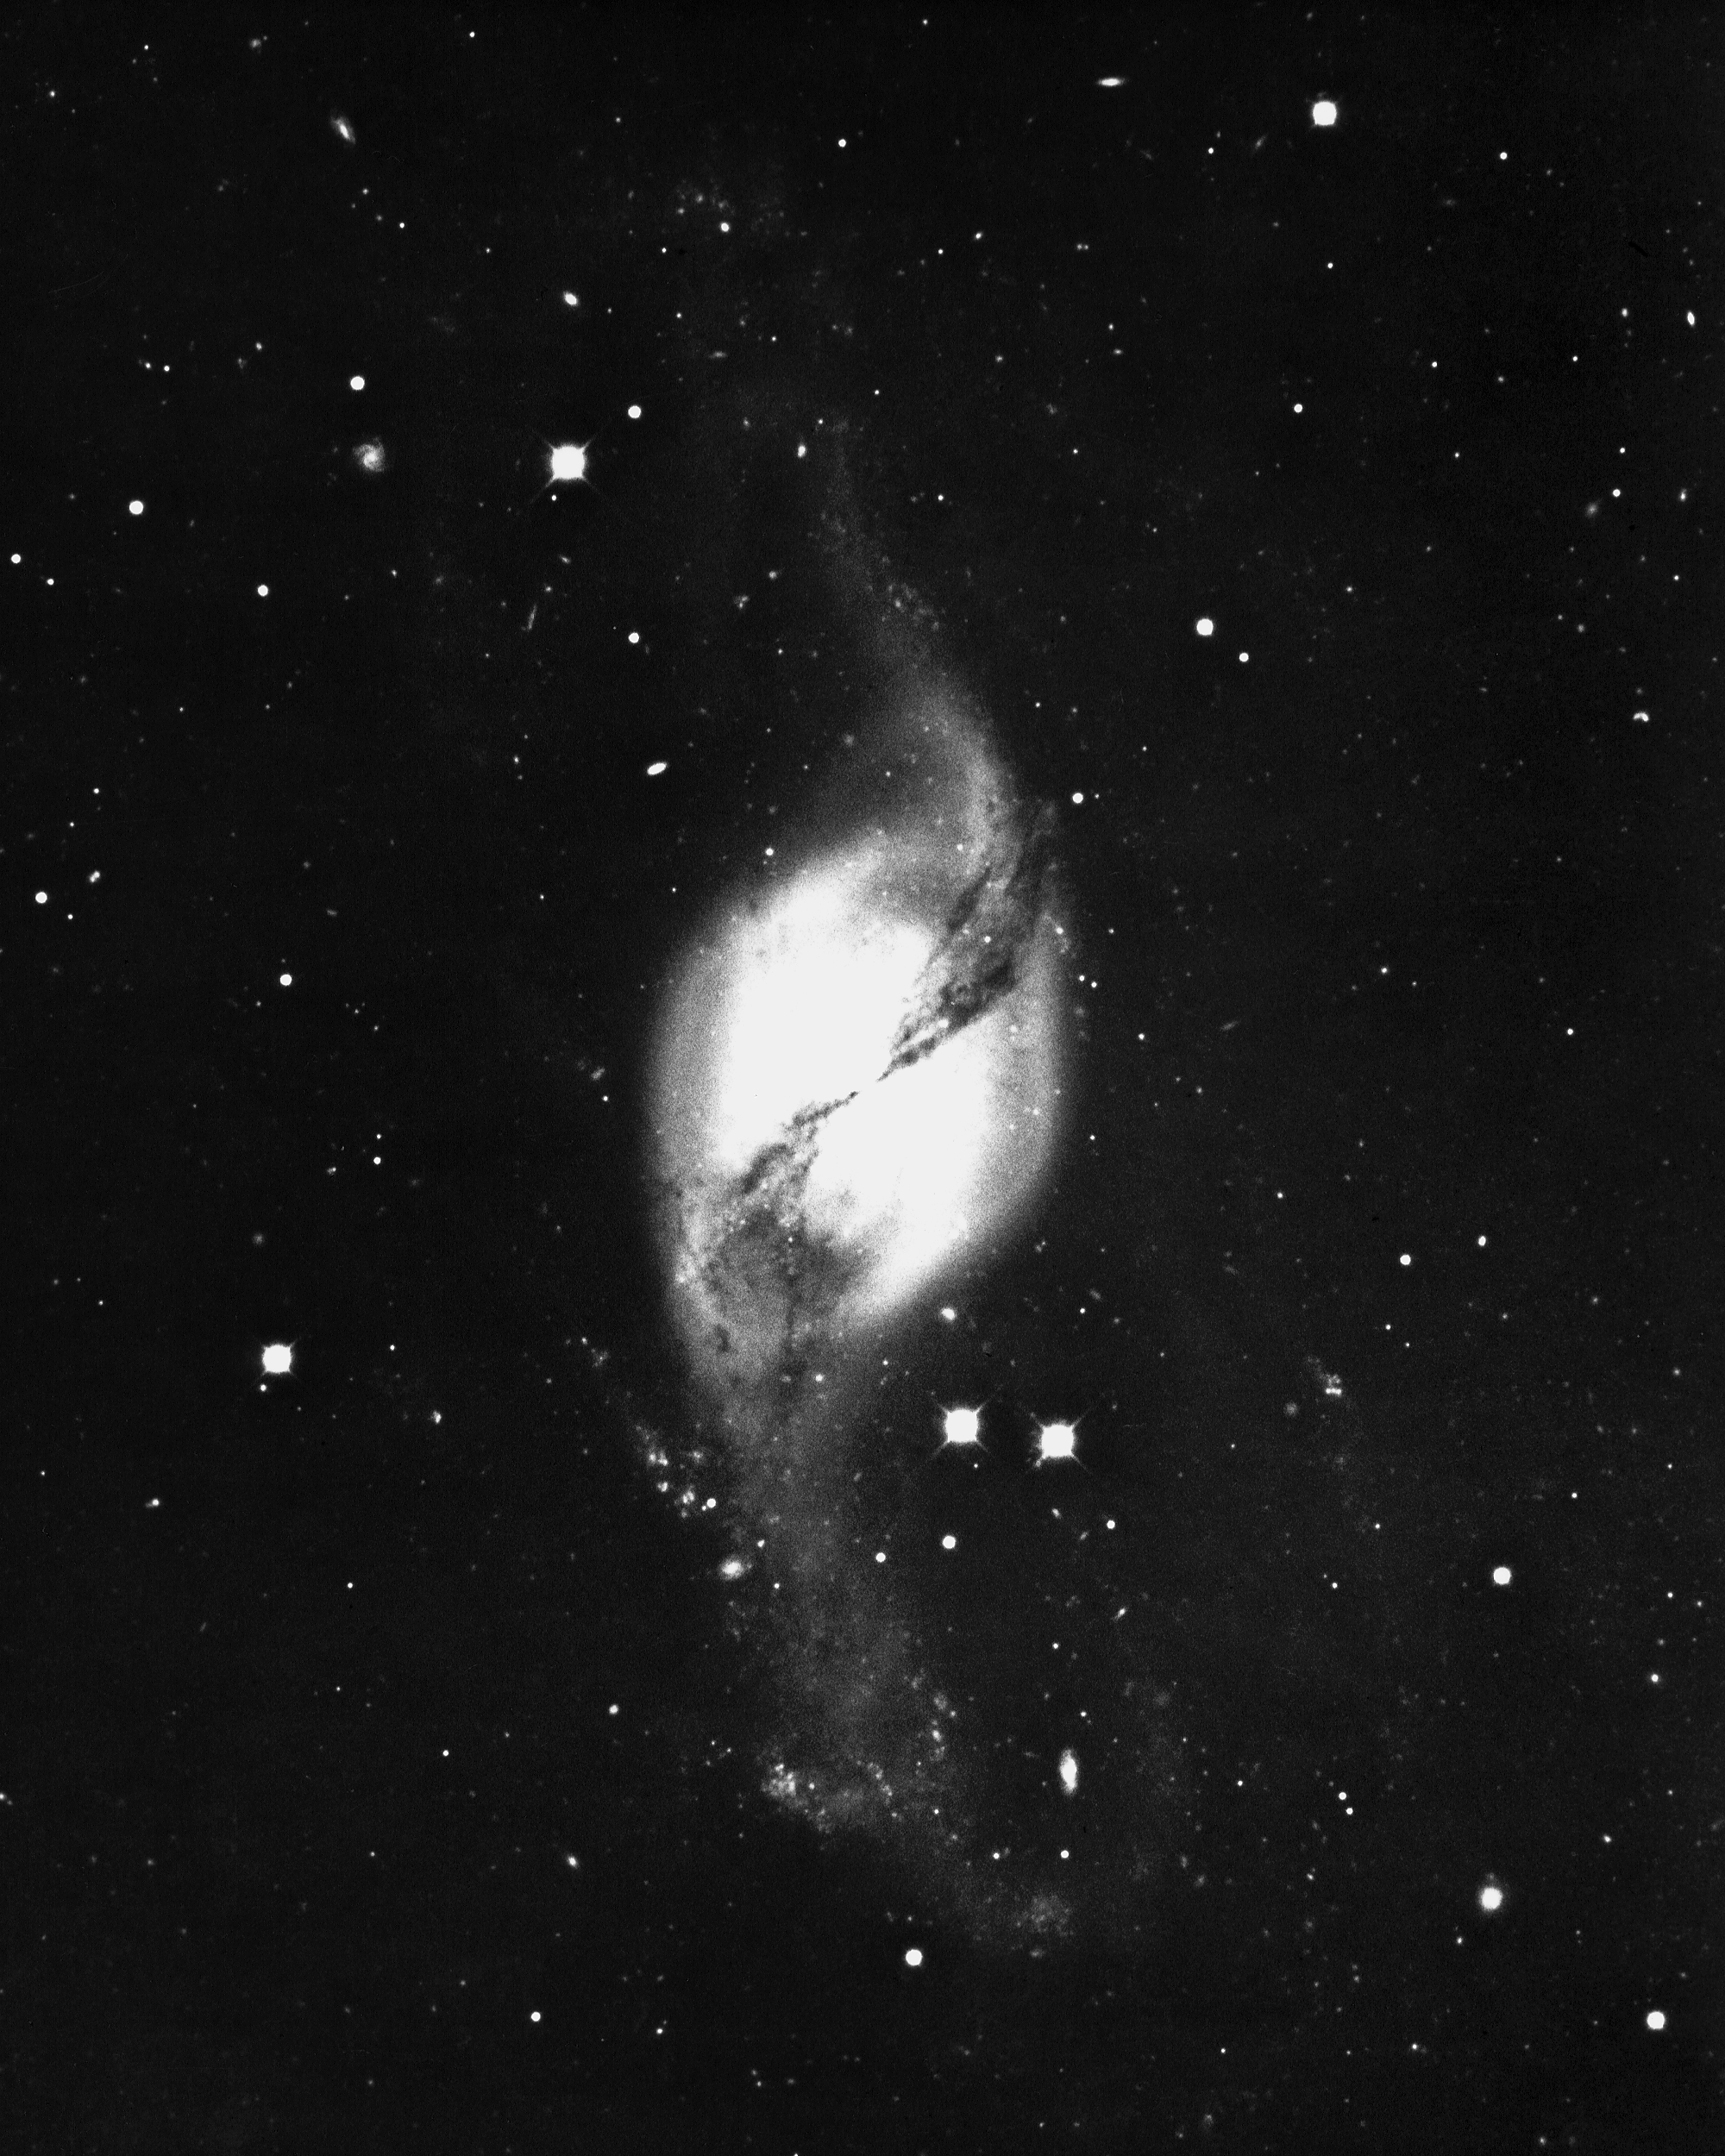

NGC 3718 in Ursa Major

NGC3718 is an unusual lenticular galaxy of type S0(pec), in the constellation Ursa Major. It has a number of unusual absorption features. KPNO 4-meter Mayall telescope, 1975.

Credit: NOIRLab/NSF/AURA